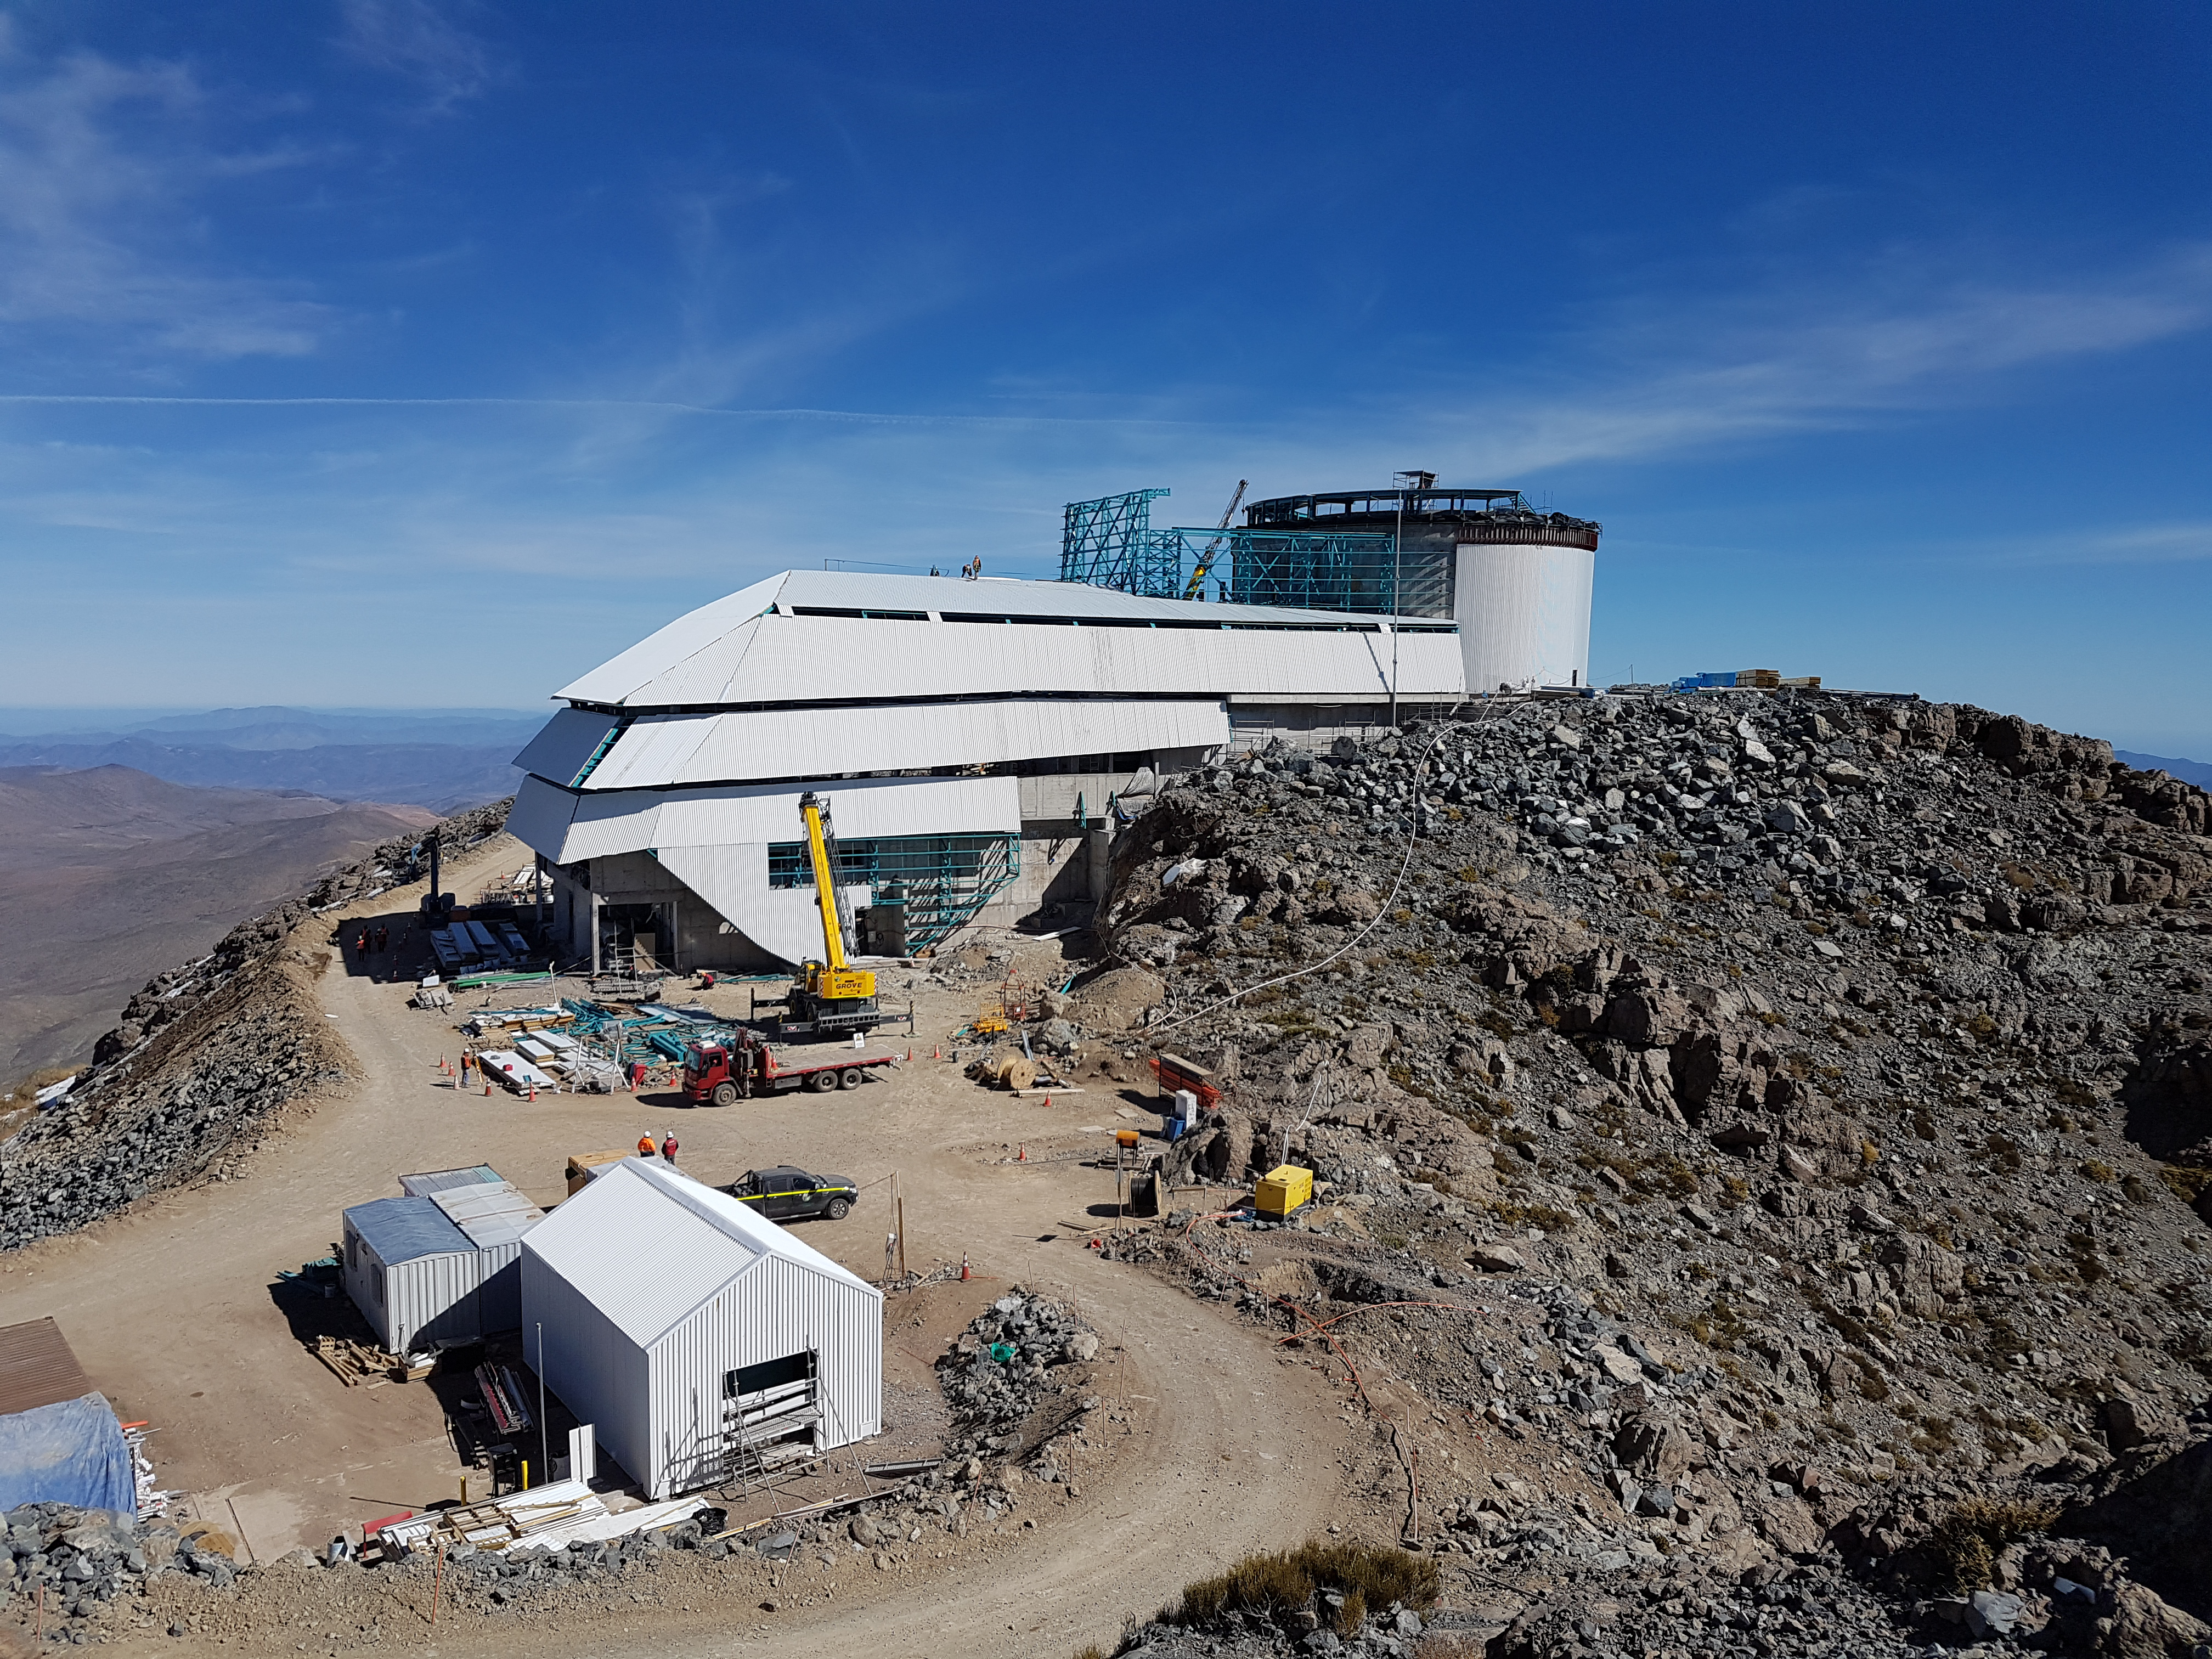

Weekly Construction Photos

Photos of summit construction status taken on August 8, 2017.

Credit: Rubin Observatory/NSF/AURA